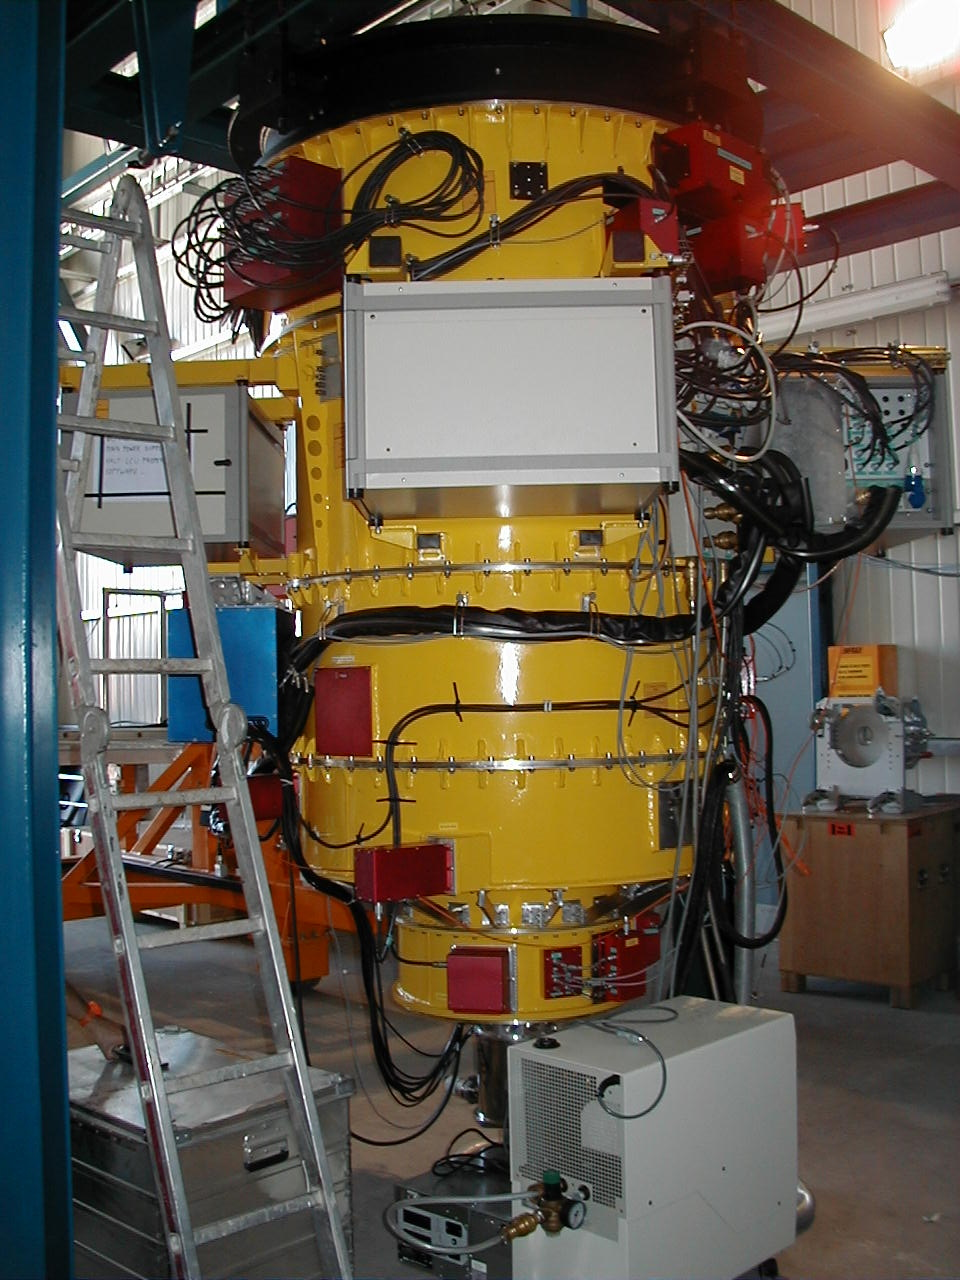

FORS2: testing and assembly

Assembly and tests of FORS2 in the Integration Laboratory at Paranal, before installation at KUEYEN in late October.

Credit: ESO